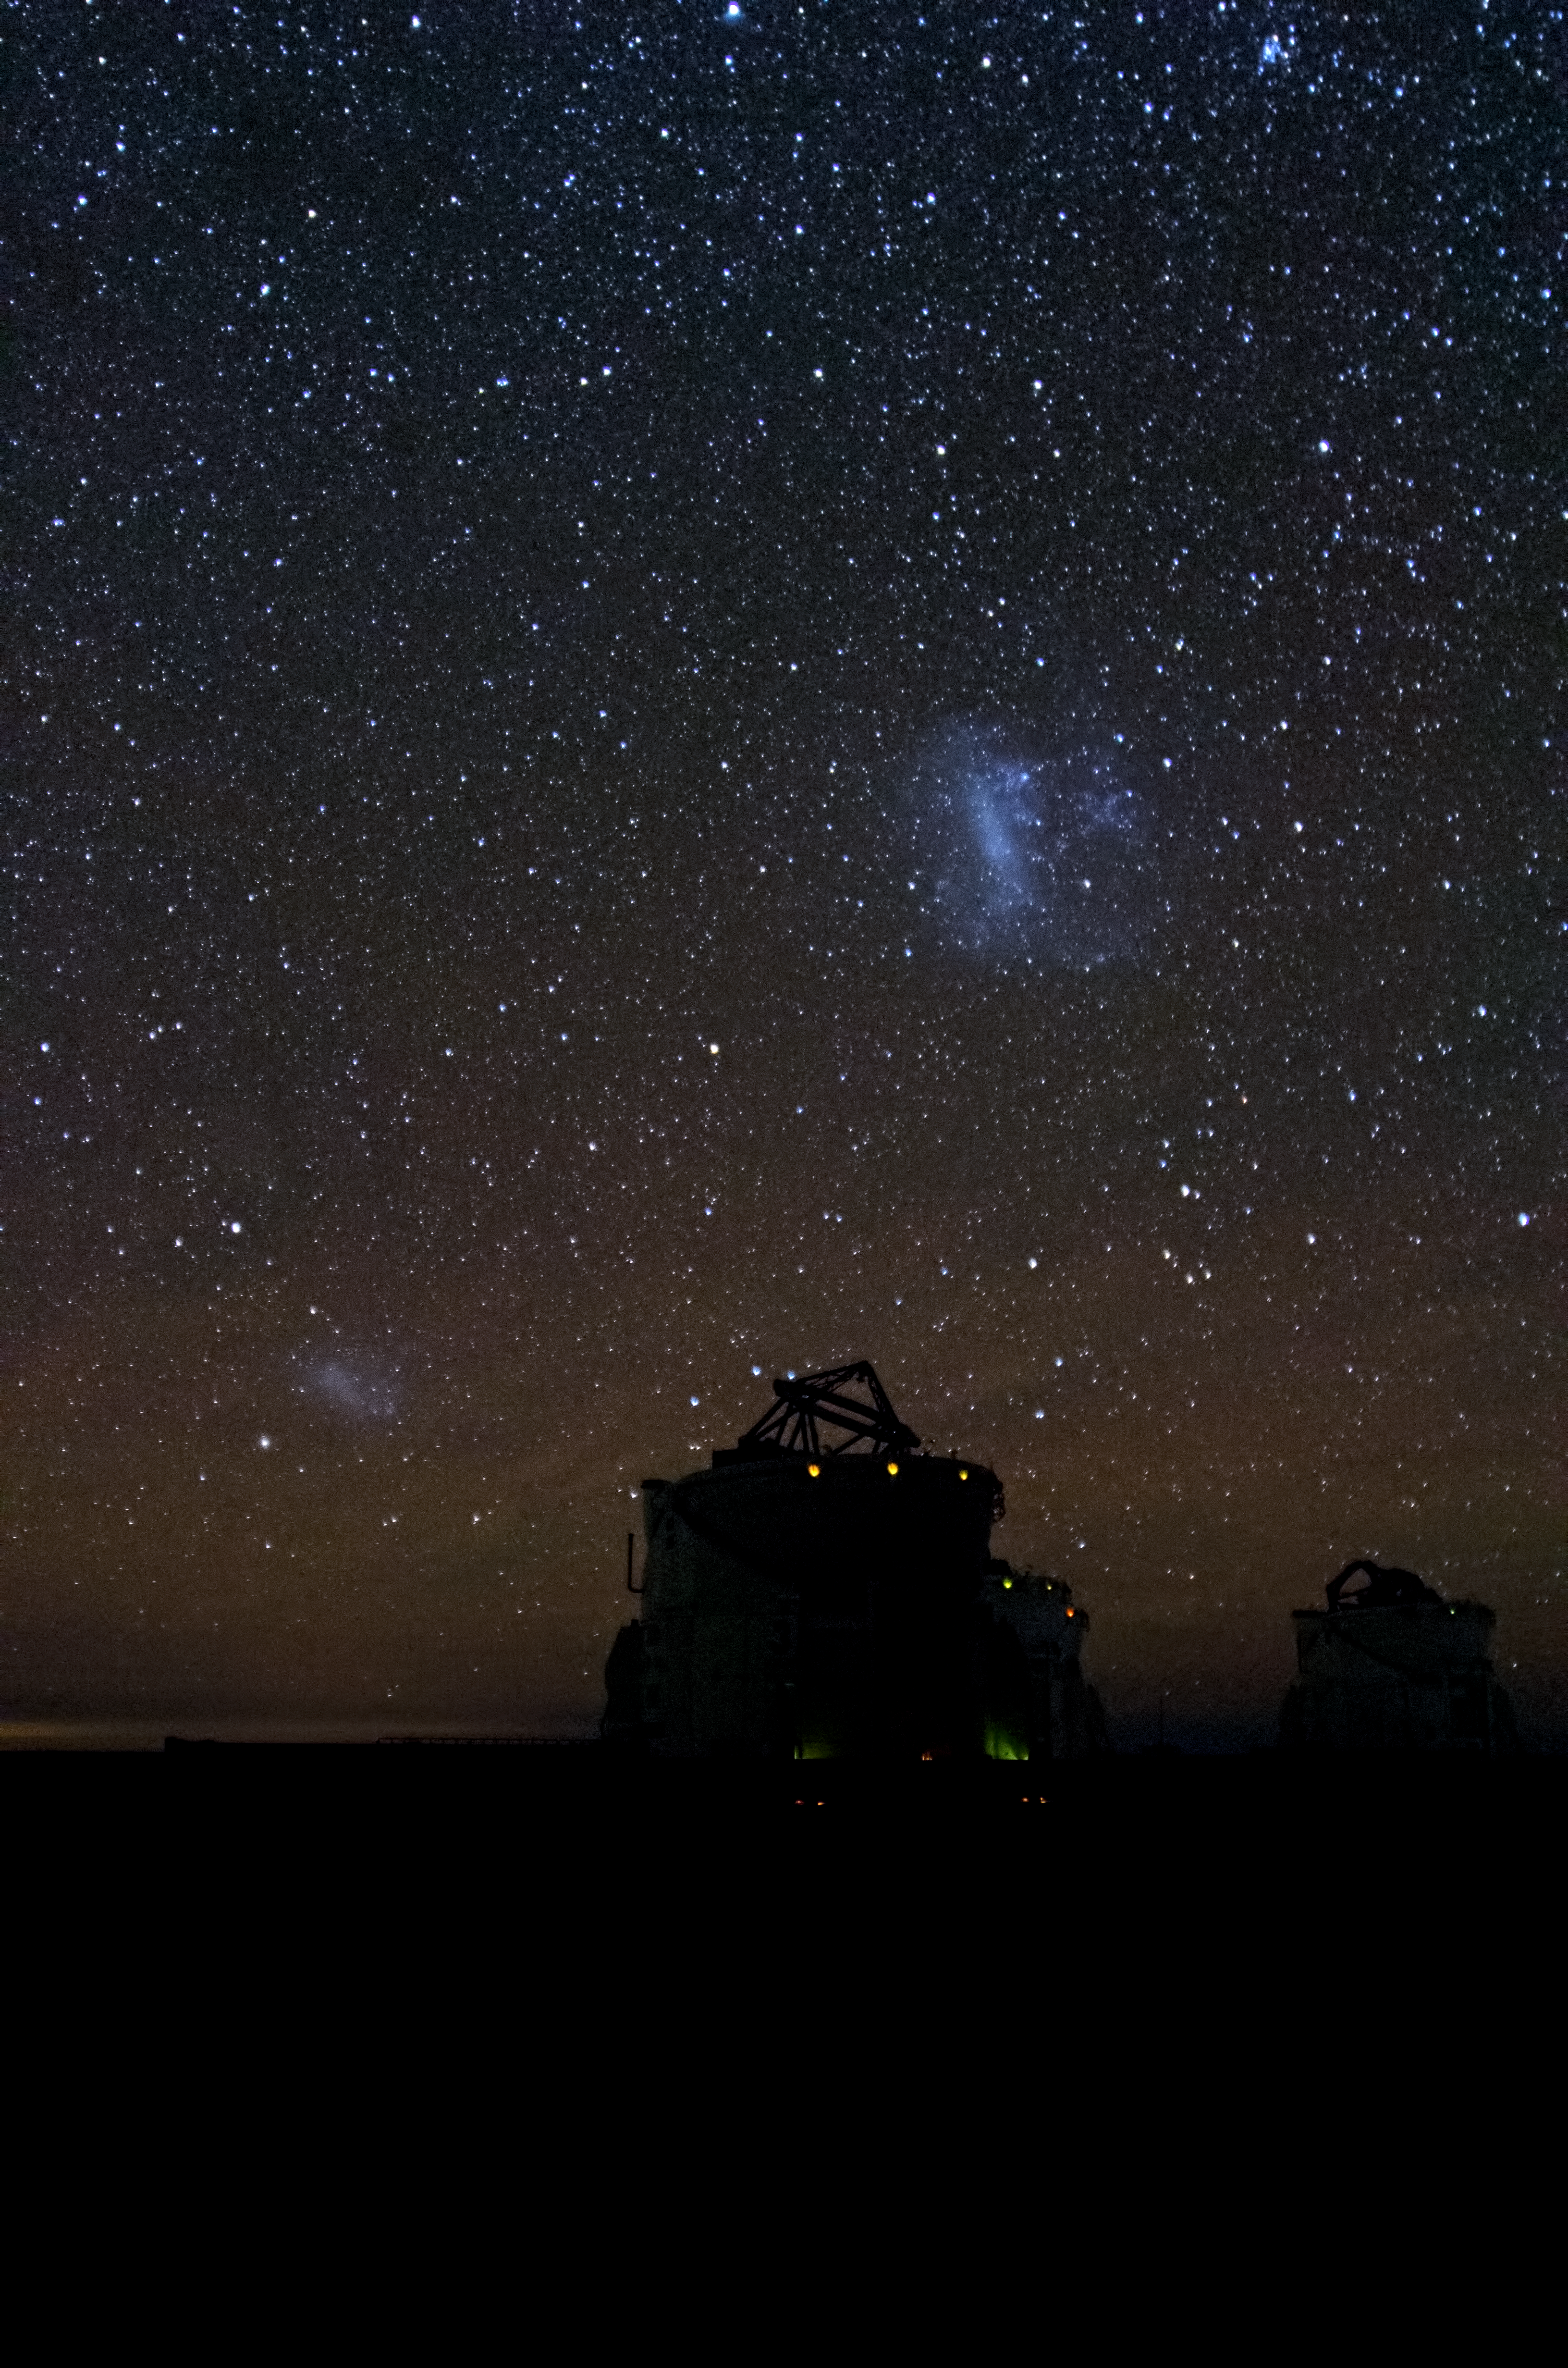

Magellanic Clouds over Paranal

This image shows the sky over two of the four 1.8-metre VLT Auxiliary Telescopes (ATs) in ESO's Paranal observatory(Chile). The ATs are entirely dedicated to interferometry, a technique which allows astronomers to see details up to 25 times finer than with the individual telescopes. The configuration of the ATs can be changed by moving them across the platform between 30 different observing positions.

The Large (below) and Small (above) Magellanic Clouds can be seen above the telescopes. These nearby irregular dwarf galaxies can be easily observed with the unaided eye in the southern hemisphere.

Credit: Dave Jones/ESO